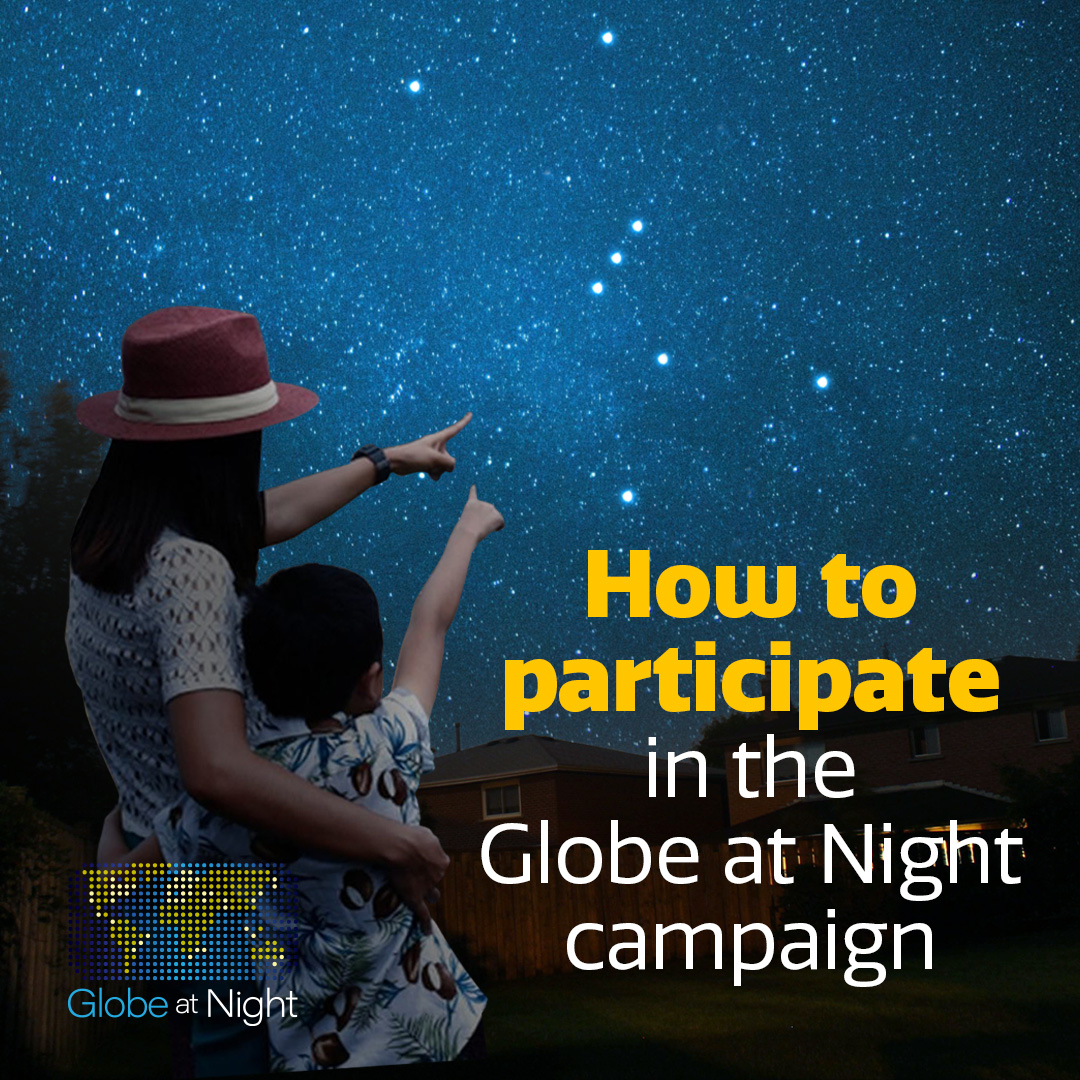

How to participate in the Globe at Night Campaign*

Credit: NOIRLab